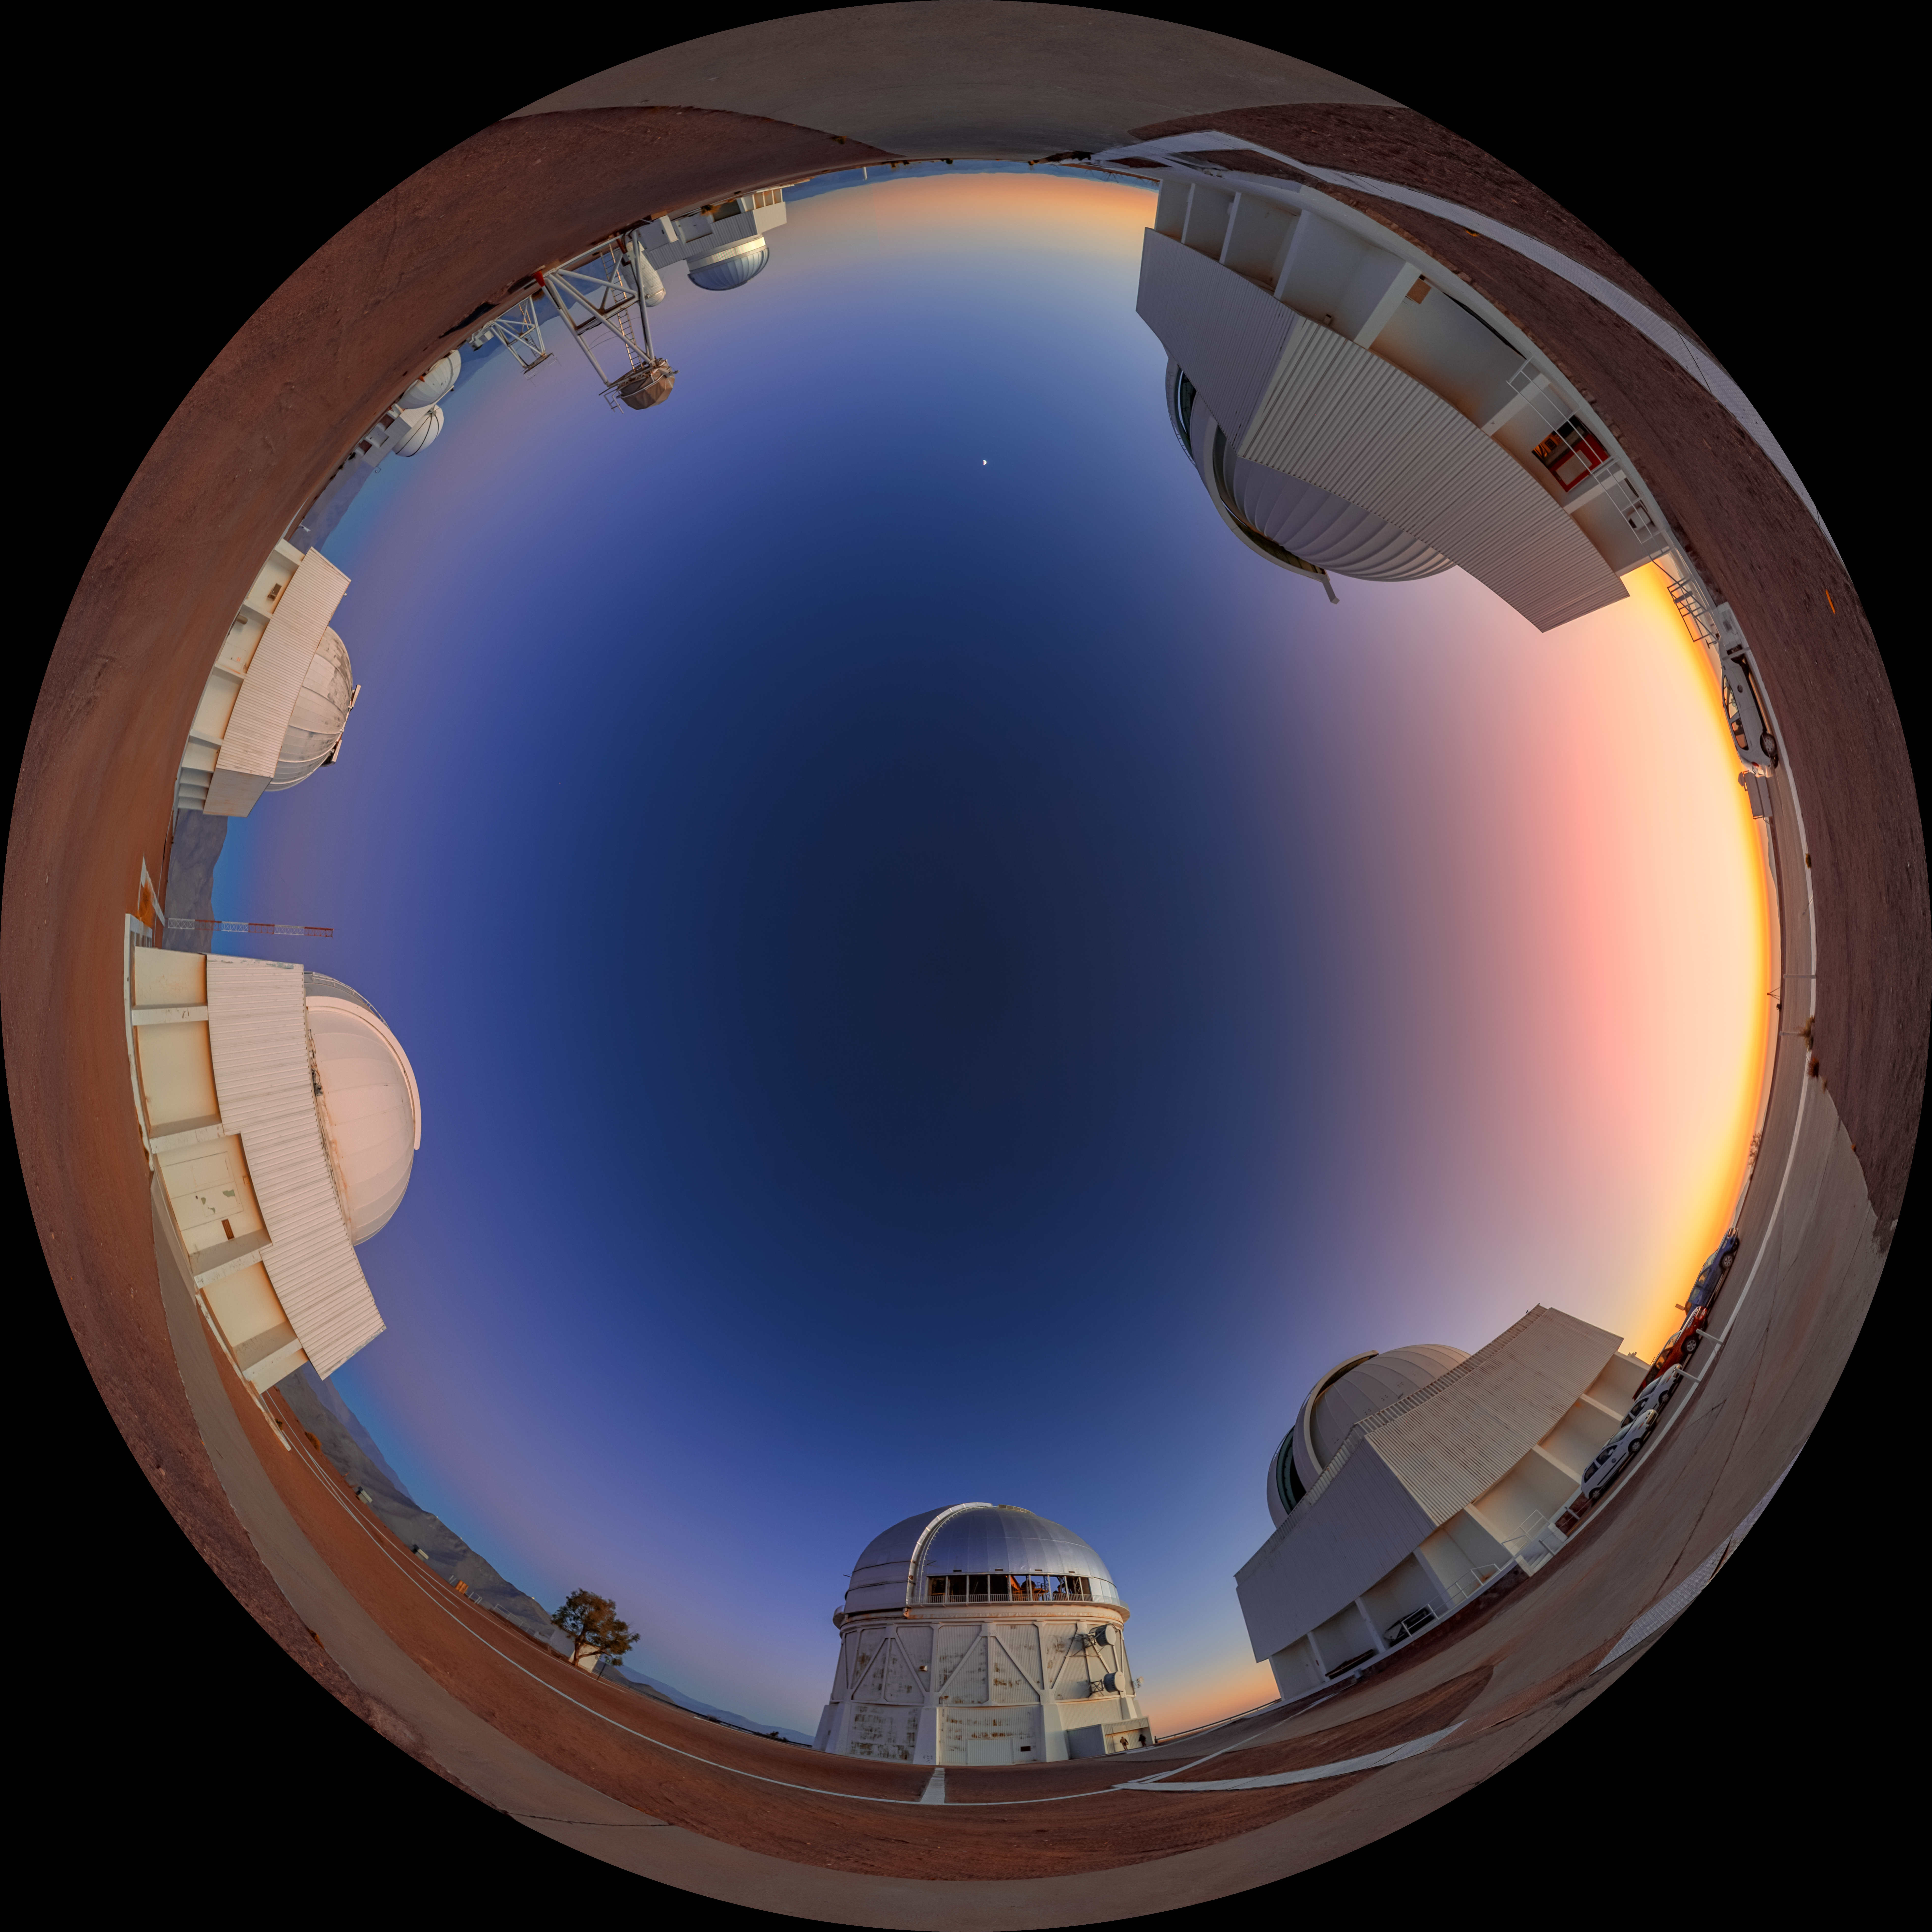

Cerro Tololo at Dawn Fulldome

A fulldome view of the telescopes on Cerro Tololo in Chile at dawn. In frame clockwise are: SMARTS 0.9-meter Telescope, SMARTS 1.5-meter Telescope, Víctor M. Blanco 4-meter Telescope, Curtis Schmidt Telescope, SMARTS 1.0-meter Telescope, UBC Southern Observatory, and US Naval Observatory Deep South Telescope.

A 360 panorama version of this image can be viewed here.

Credit: NOIRLab/NSF/AURA/P. Horálek